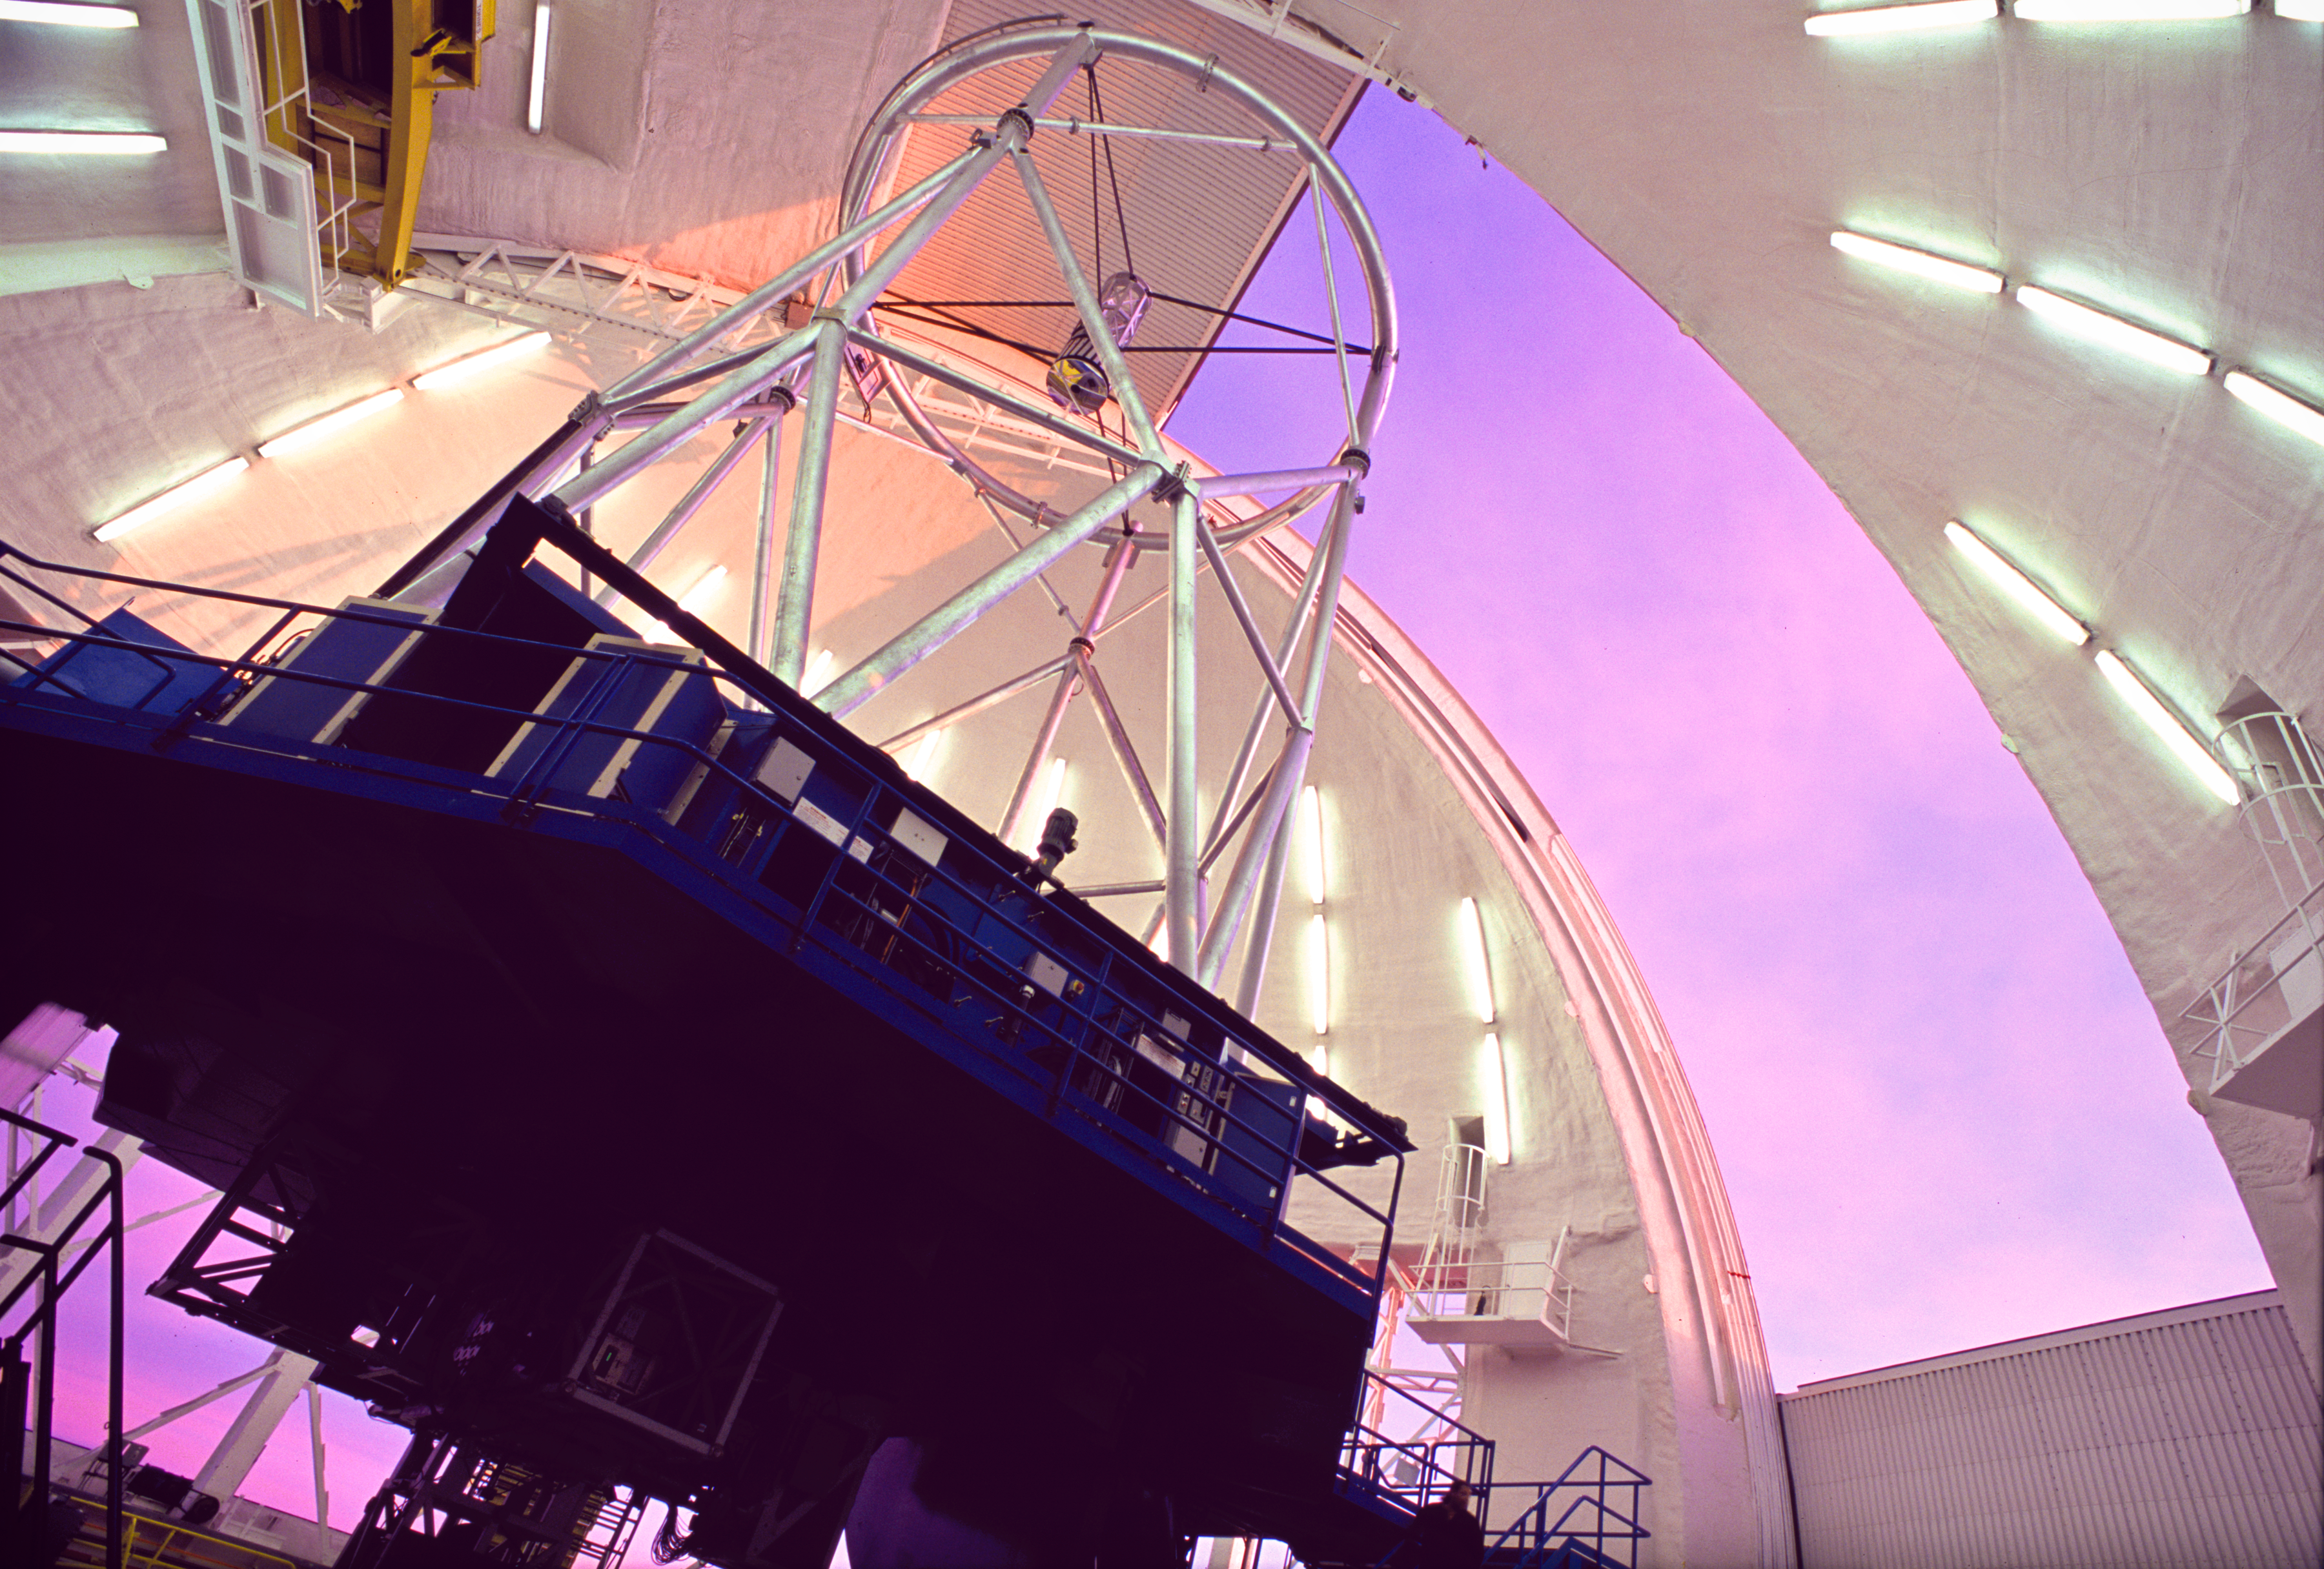

Sunset Approaches

Gemini South looking up from the "Observing Floor" with the Instrument Support Structure to the lower left, and the partially-open observing slit to the right.

Credit: International Gemini Observatory/AURA/ K. Pu'uohau-Pummill